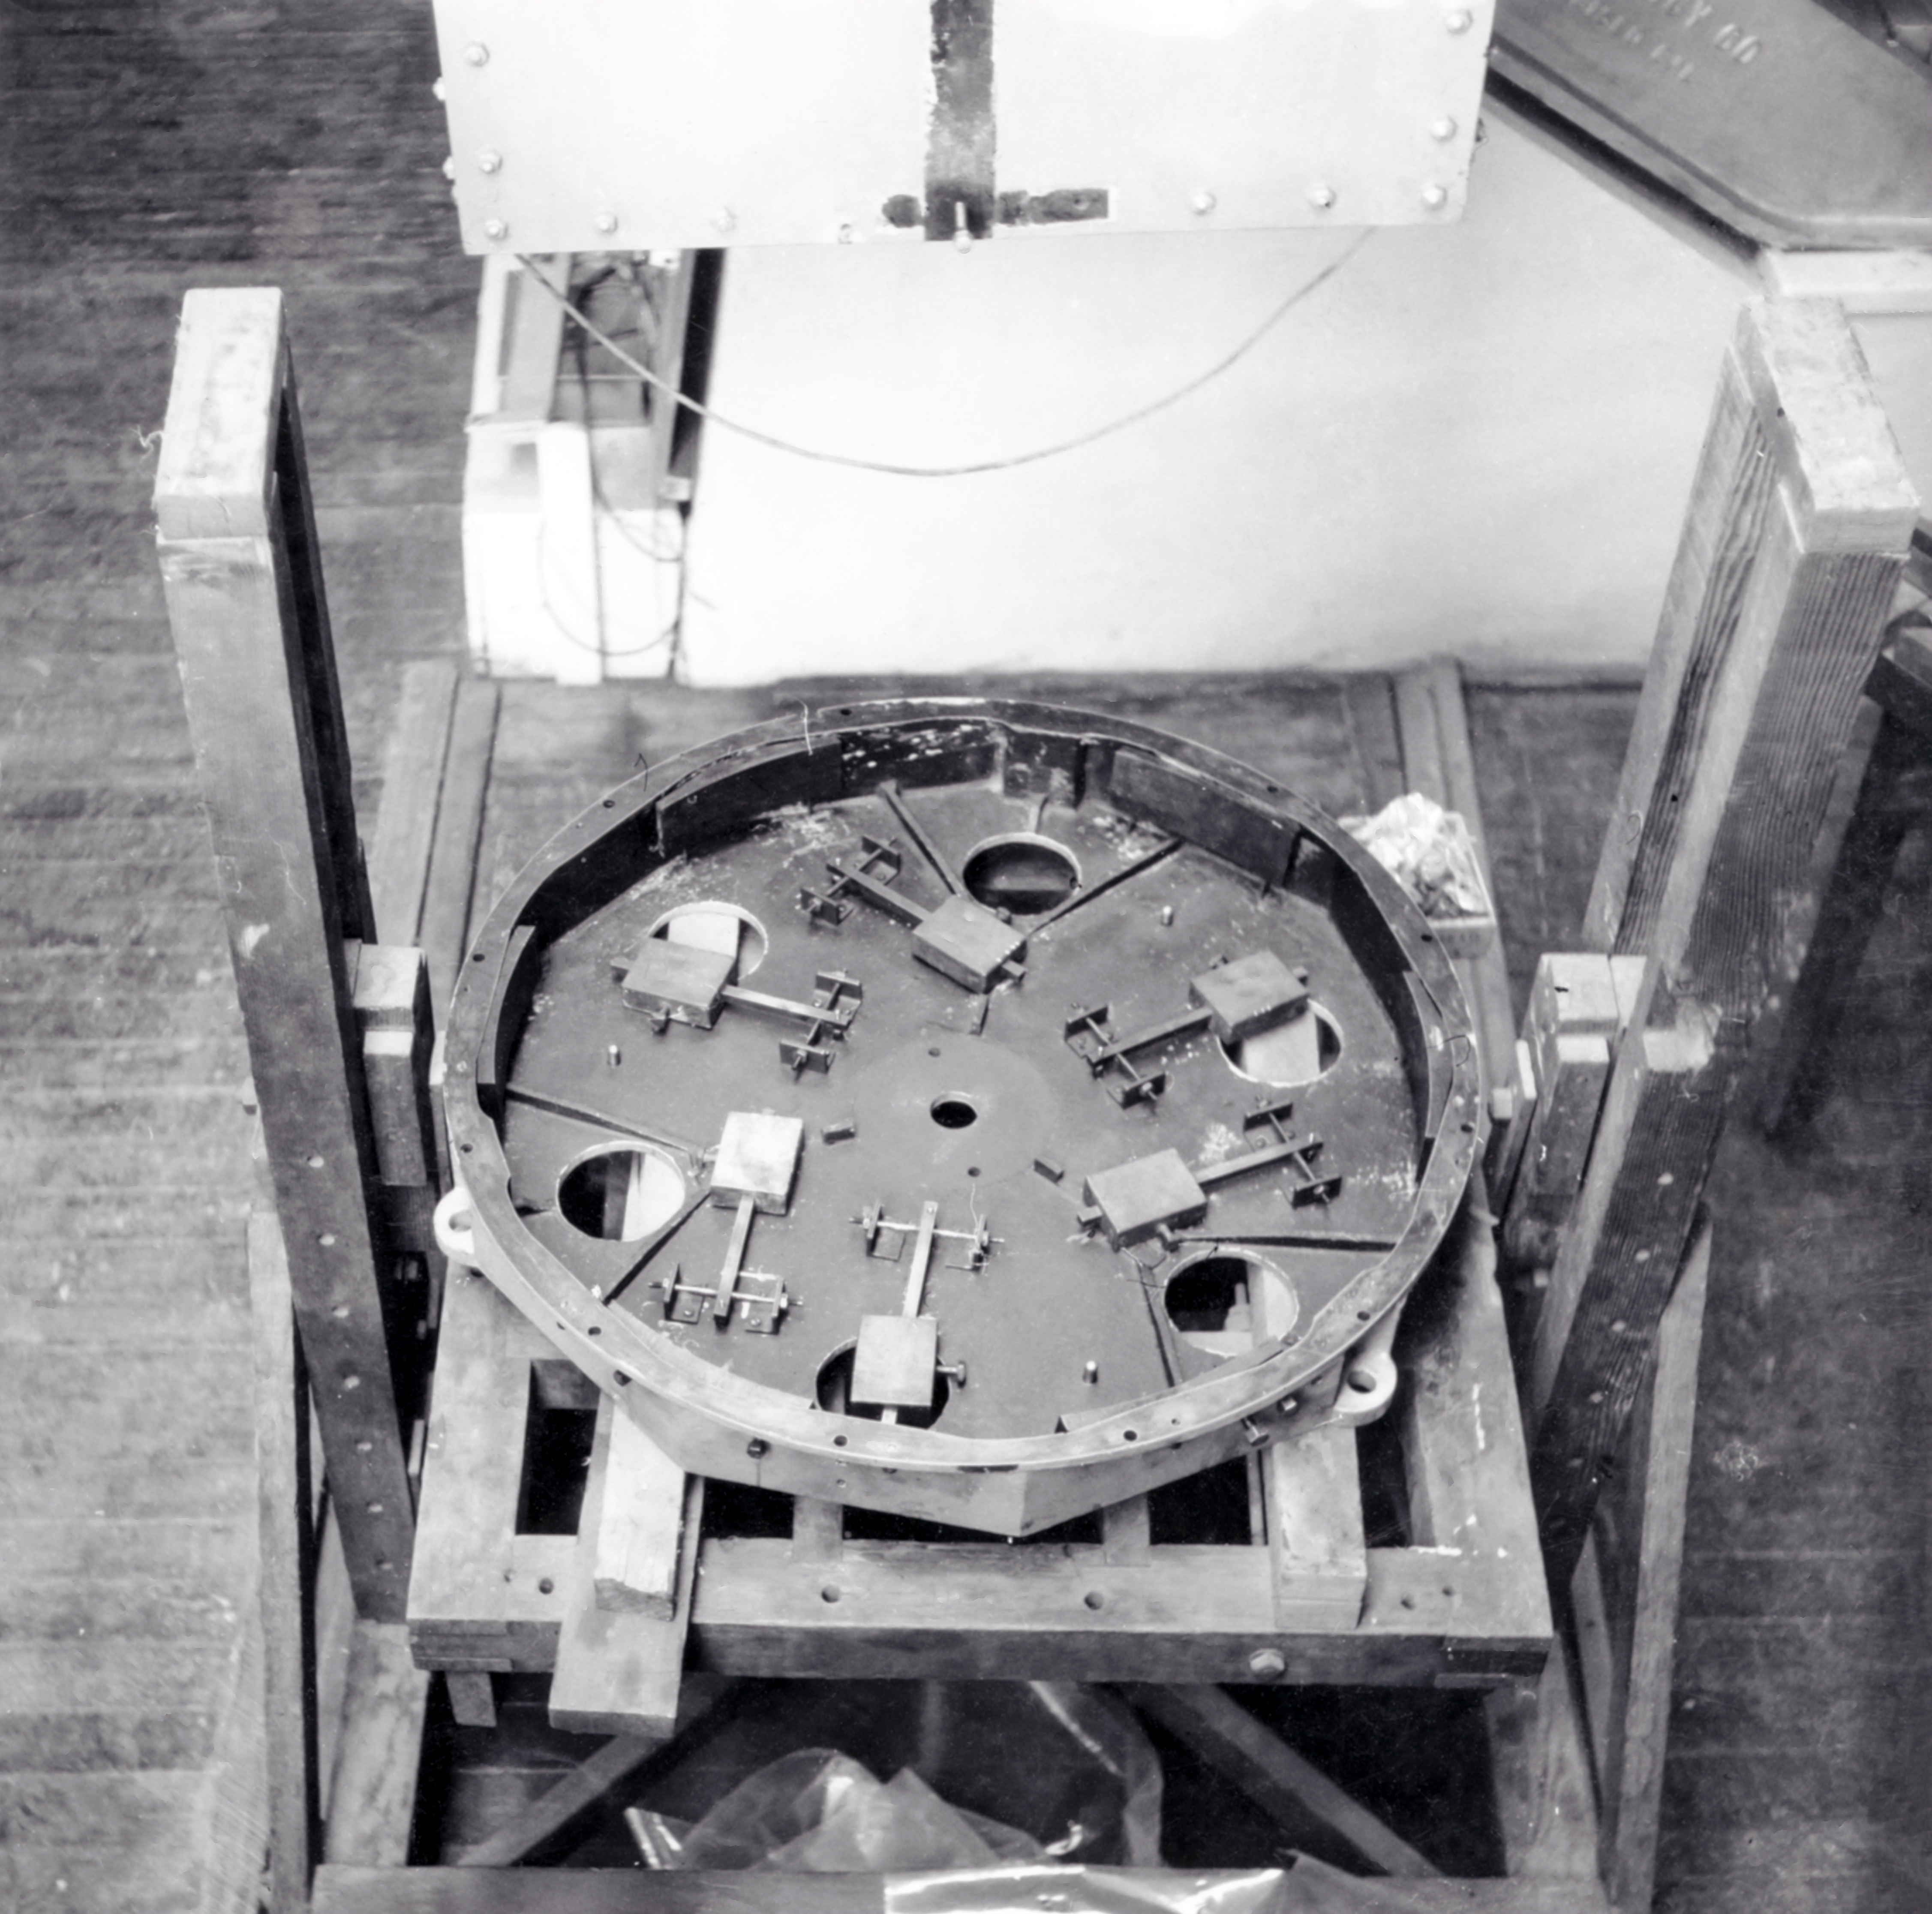

CTIO History

A historical photo taken at Cerro Tololo Inter-American Observatory.

Credit: CTIO/NOIRLab/NSF/AURA/R. González